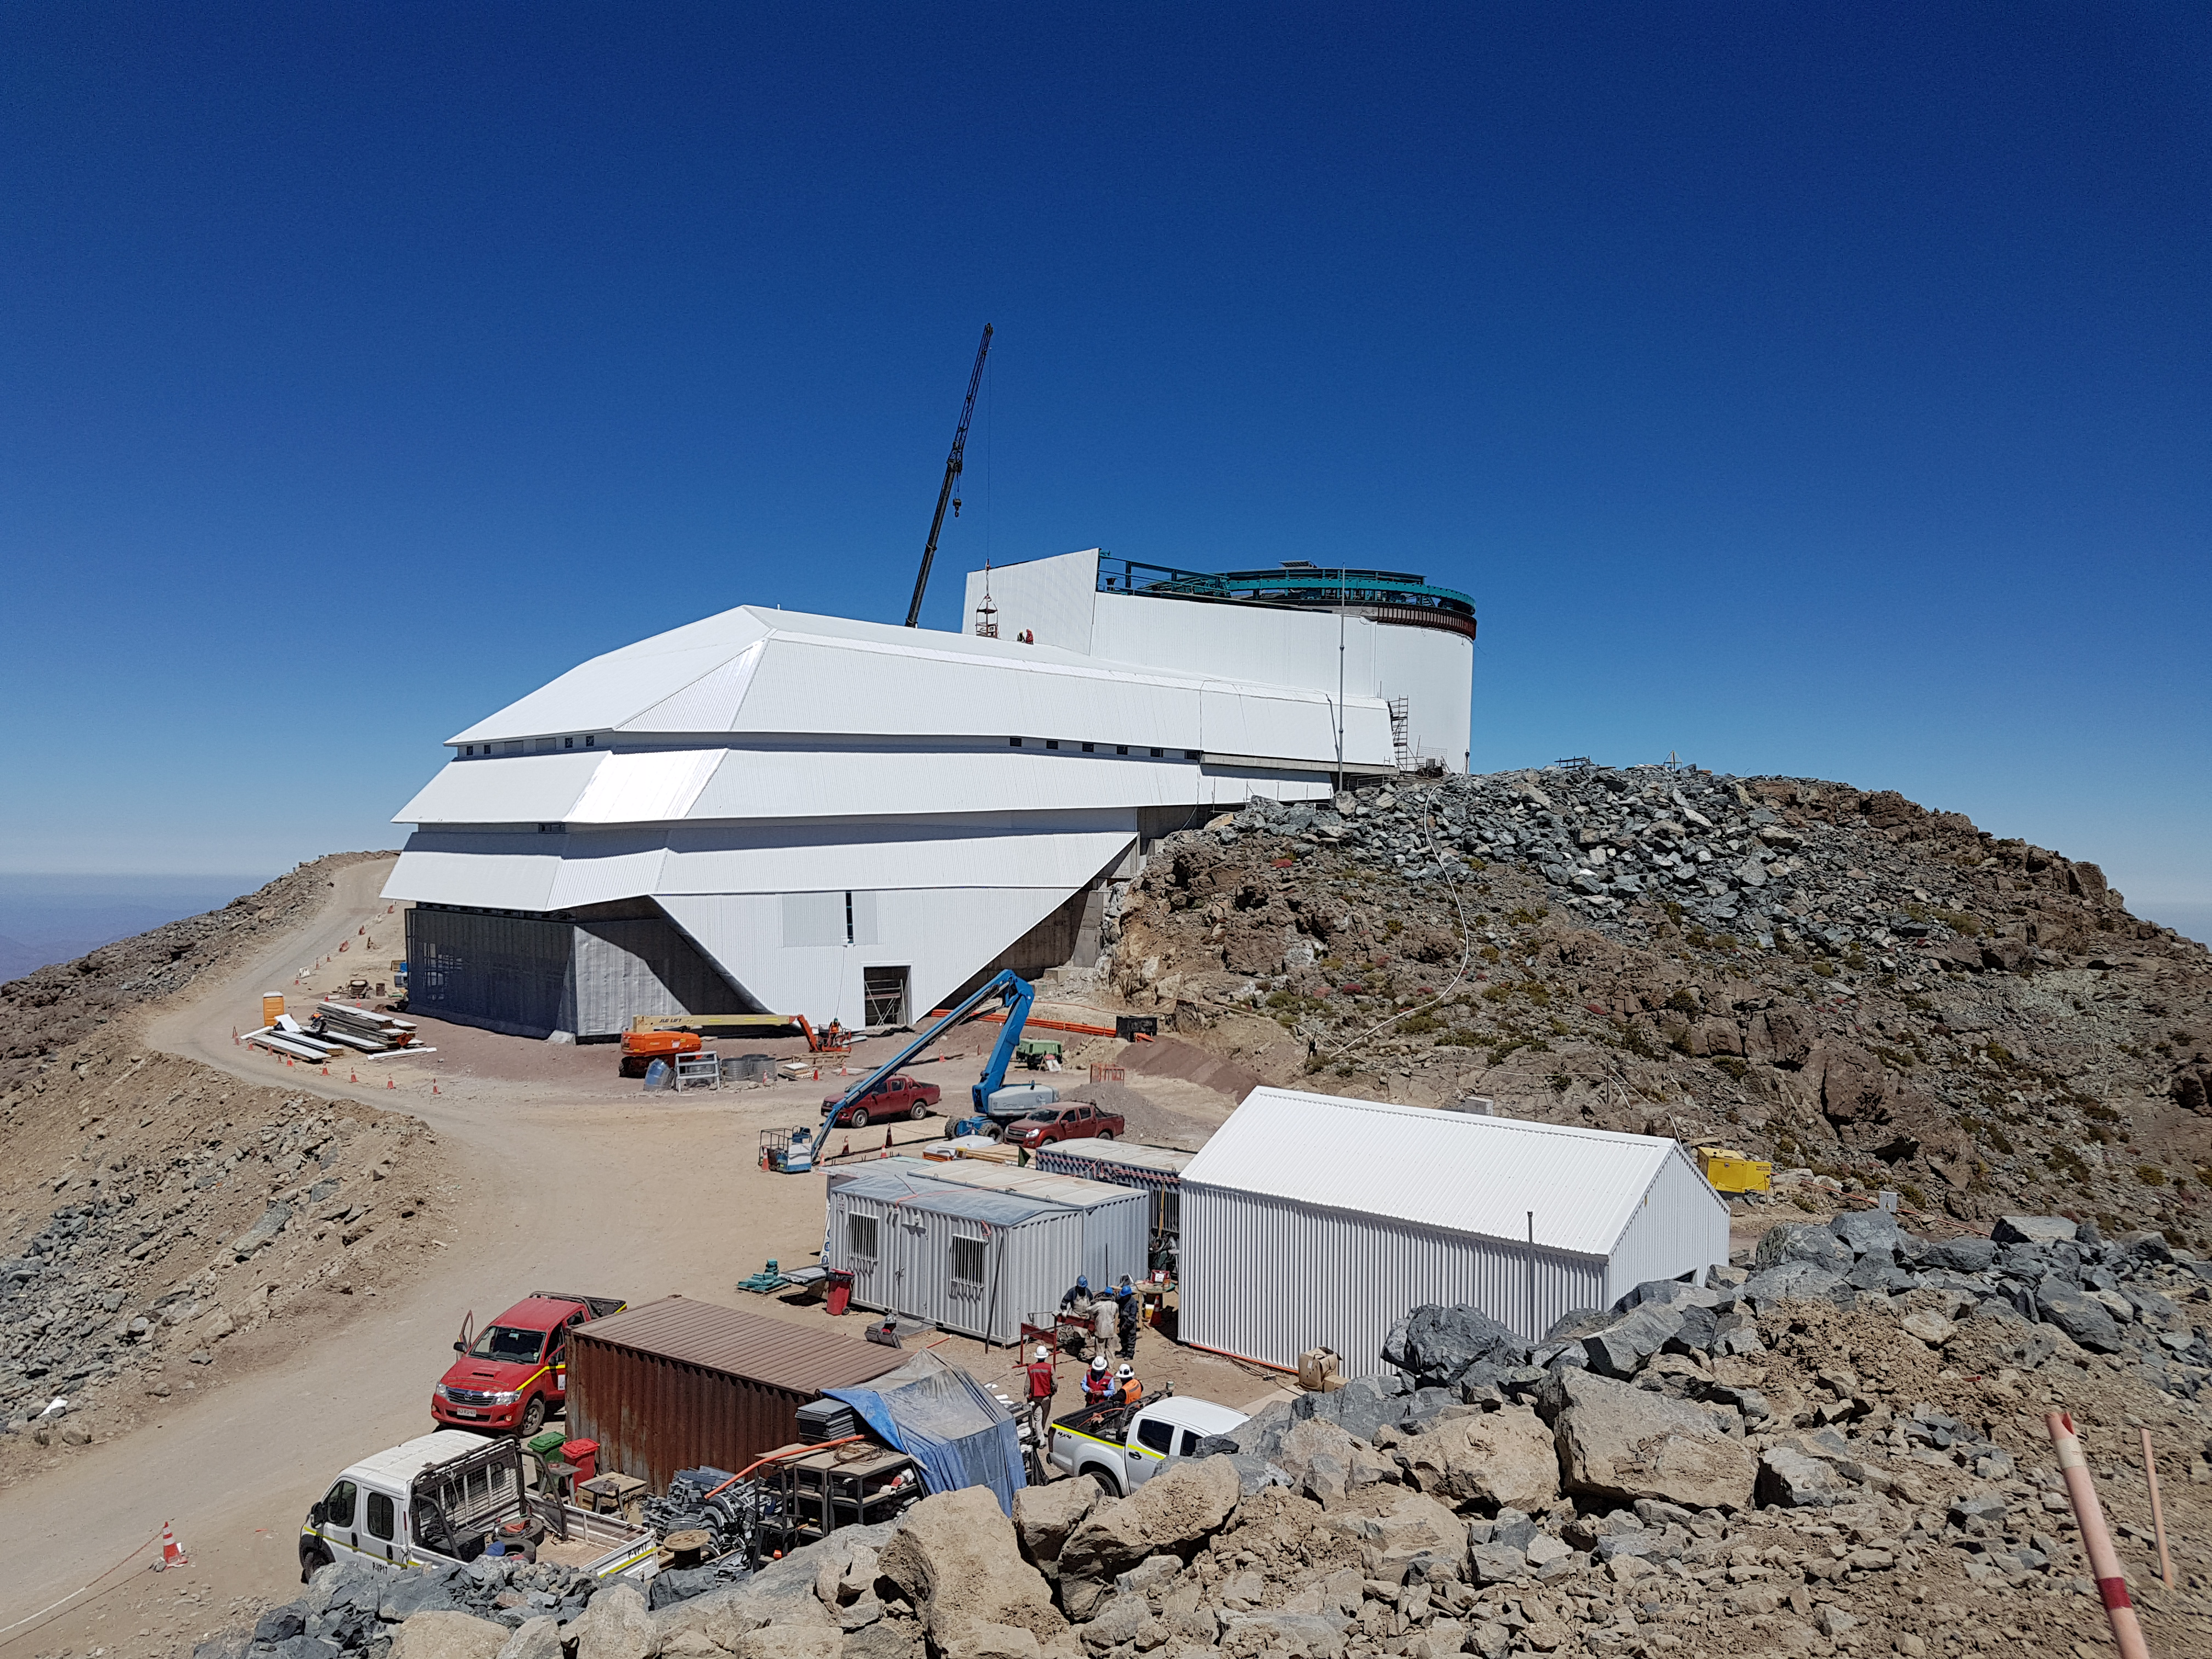

Construction Update December 19

Construction Update December 19

Credit: Rubin Observatory/NSF/AURA